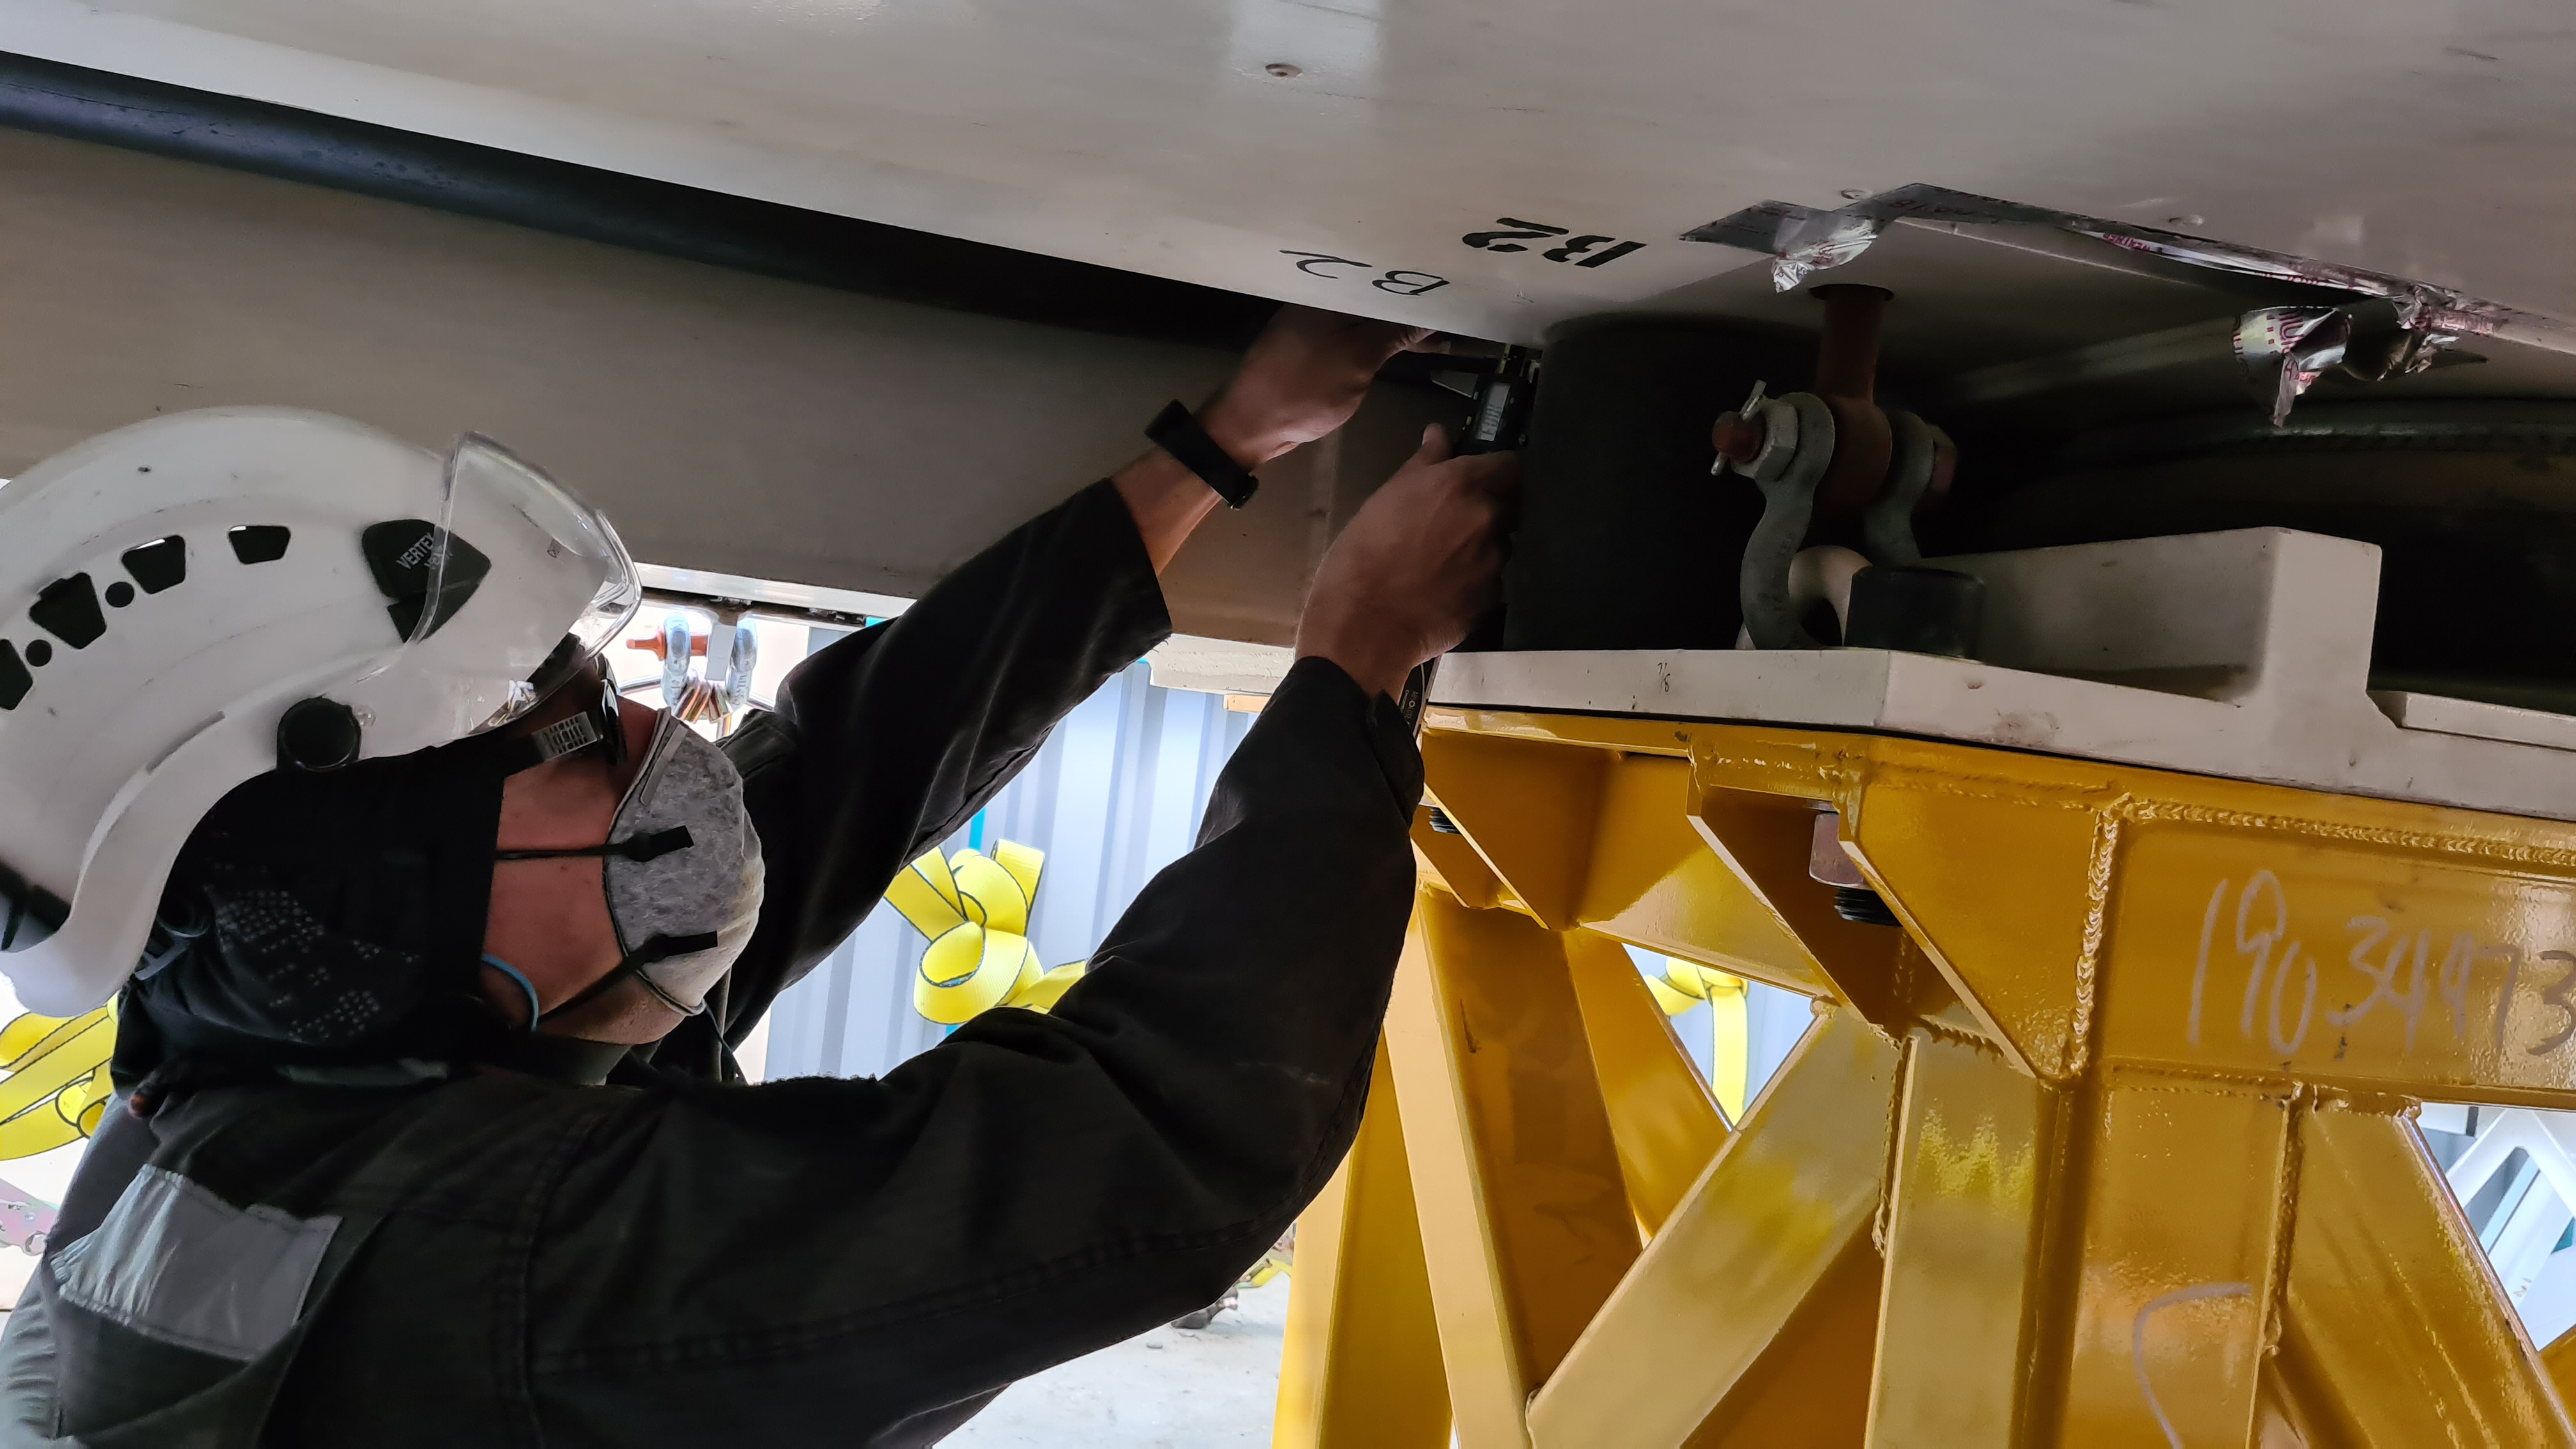

Summit Inspection #2

The second inspection of the facilities and equipment on Cerro Pachón took place on April 14th—these inspections will occur on a regular basis until work can resume on the summit. Minor maintenance tasks included re-inflating the airbag cushions for the Primary/Tertiary Mirror (M1M3), applying protective grease and oil the Dome track and bogies, and adjusting jacks that hold in place heavy elements of the partially assembled Telescope Mount Assembly (TMA).

Credit: Rubin Observatory/NSF/AURA